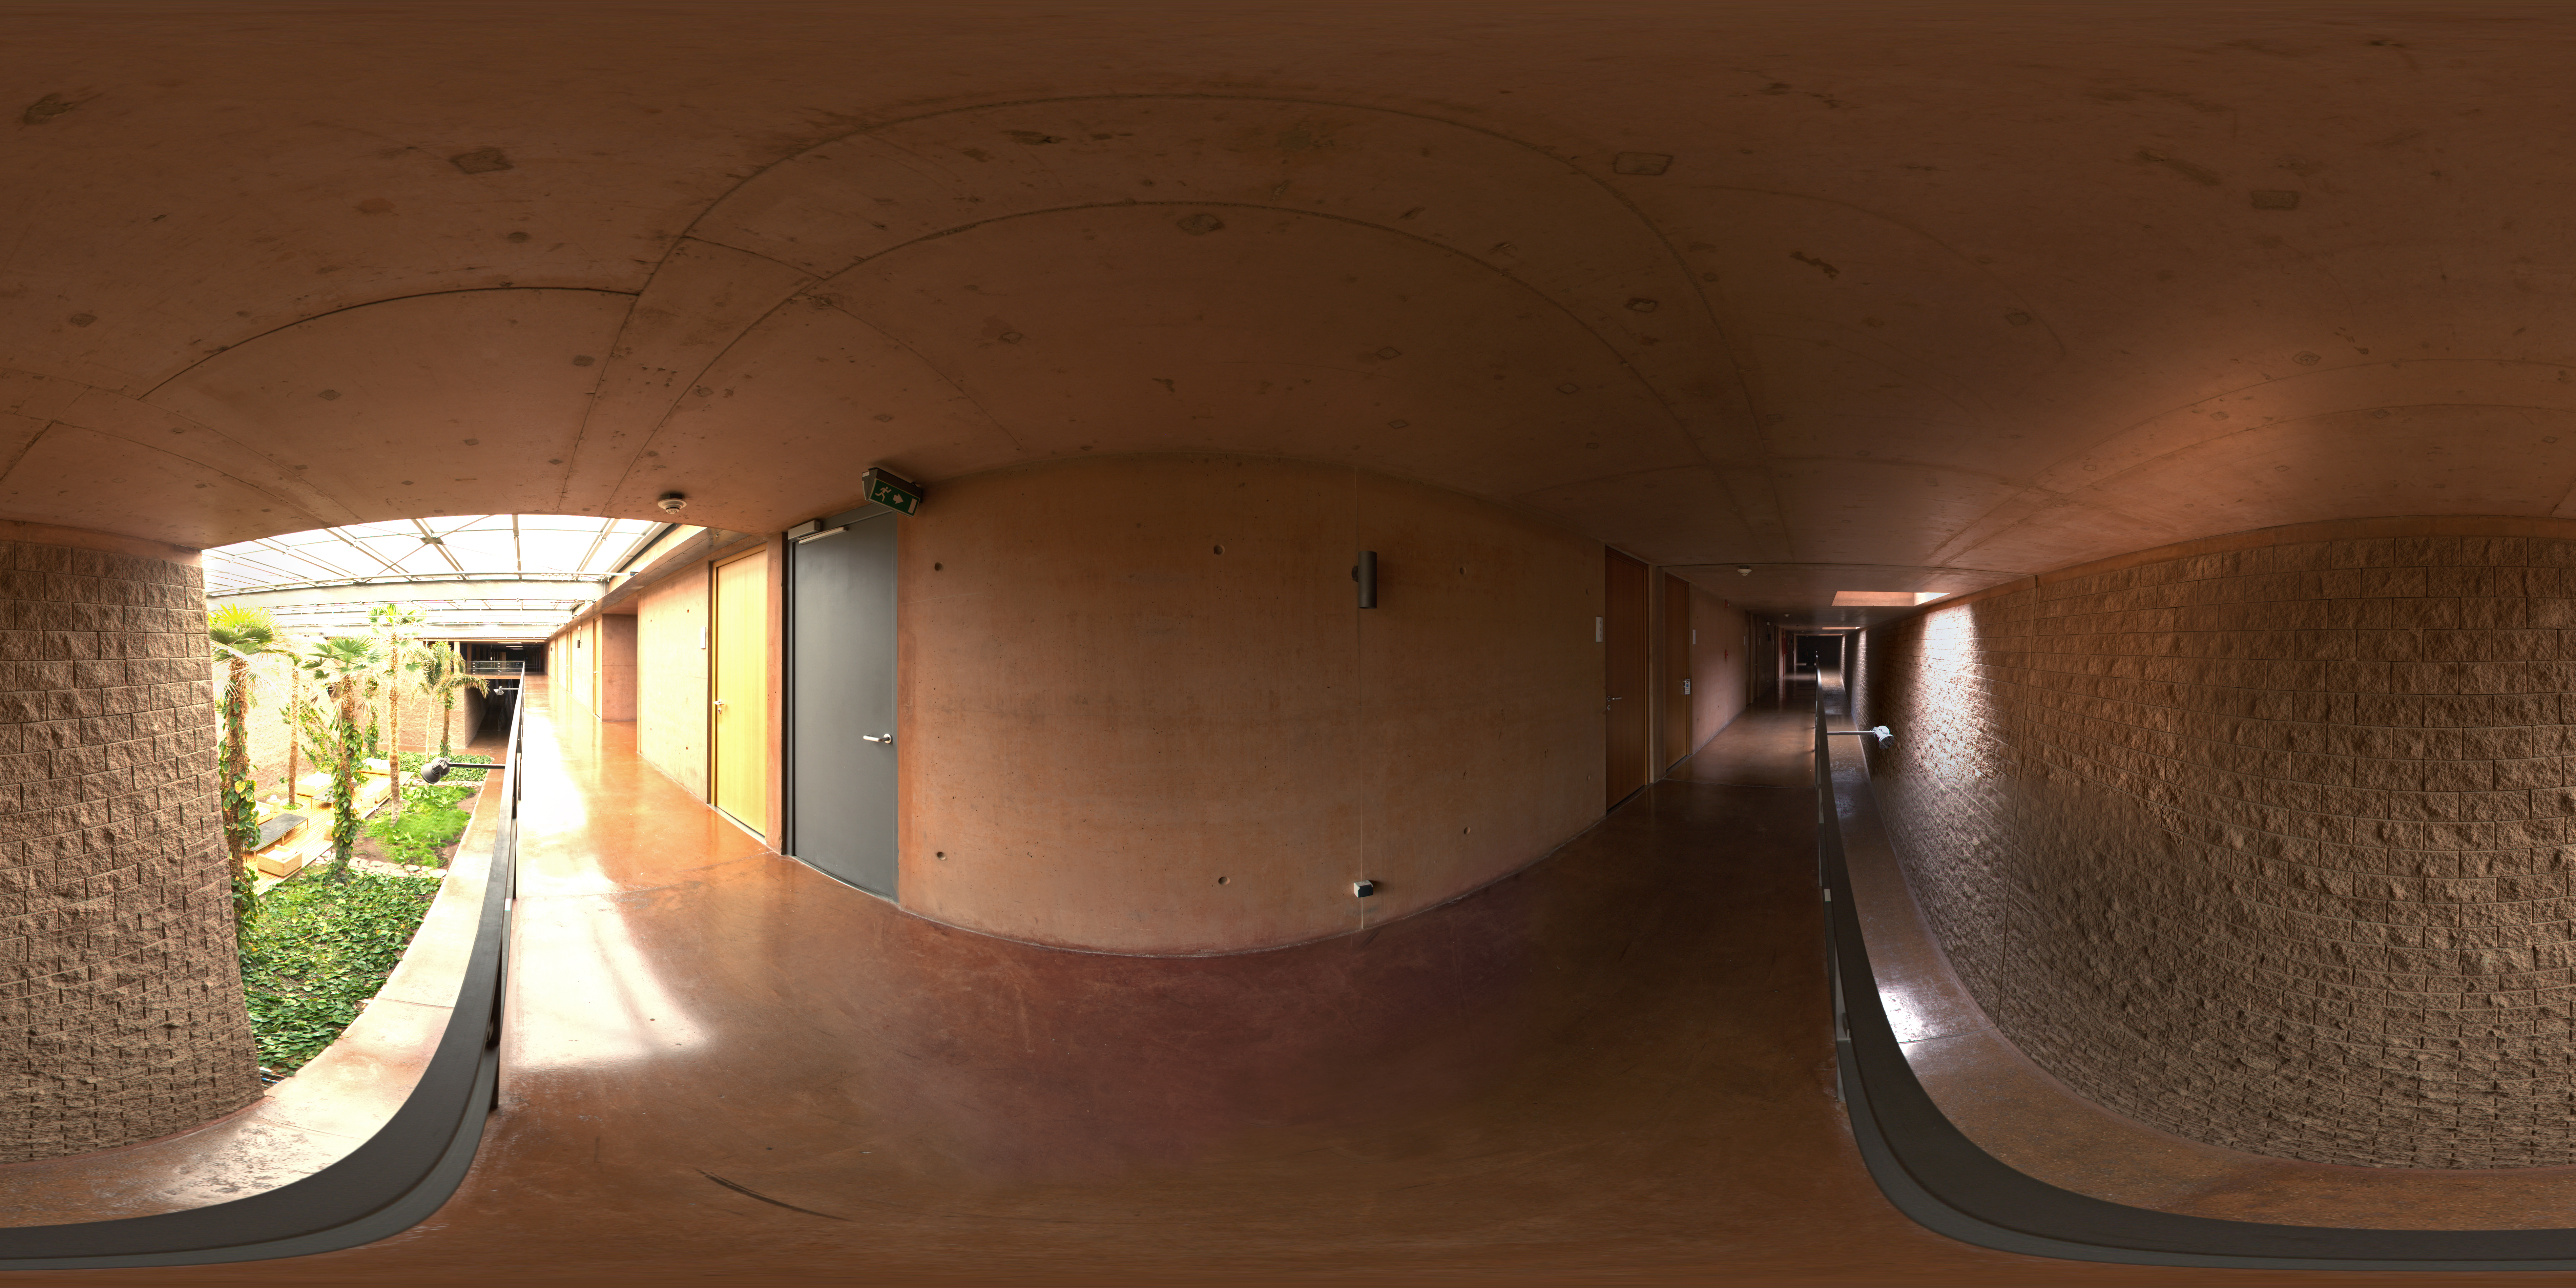

La Residencia

This 360 degree panorama was taken from one of the top level hallways of La Residencia, at Paranal Observatory. La Residencia is the place for those working at Paranal to relax and take shelter from the harsh environment outside. To the left of the image, in the background, you can see the garden which, along with the swimming pool, helps to maintain a certain amount of humidity in the building. Making life a little more comfortable in one of the driest places on earth.

Credit: ESO